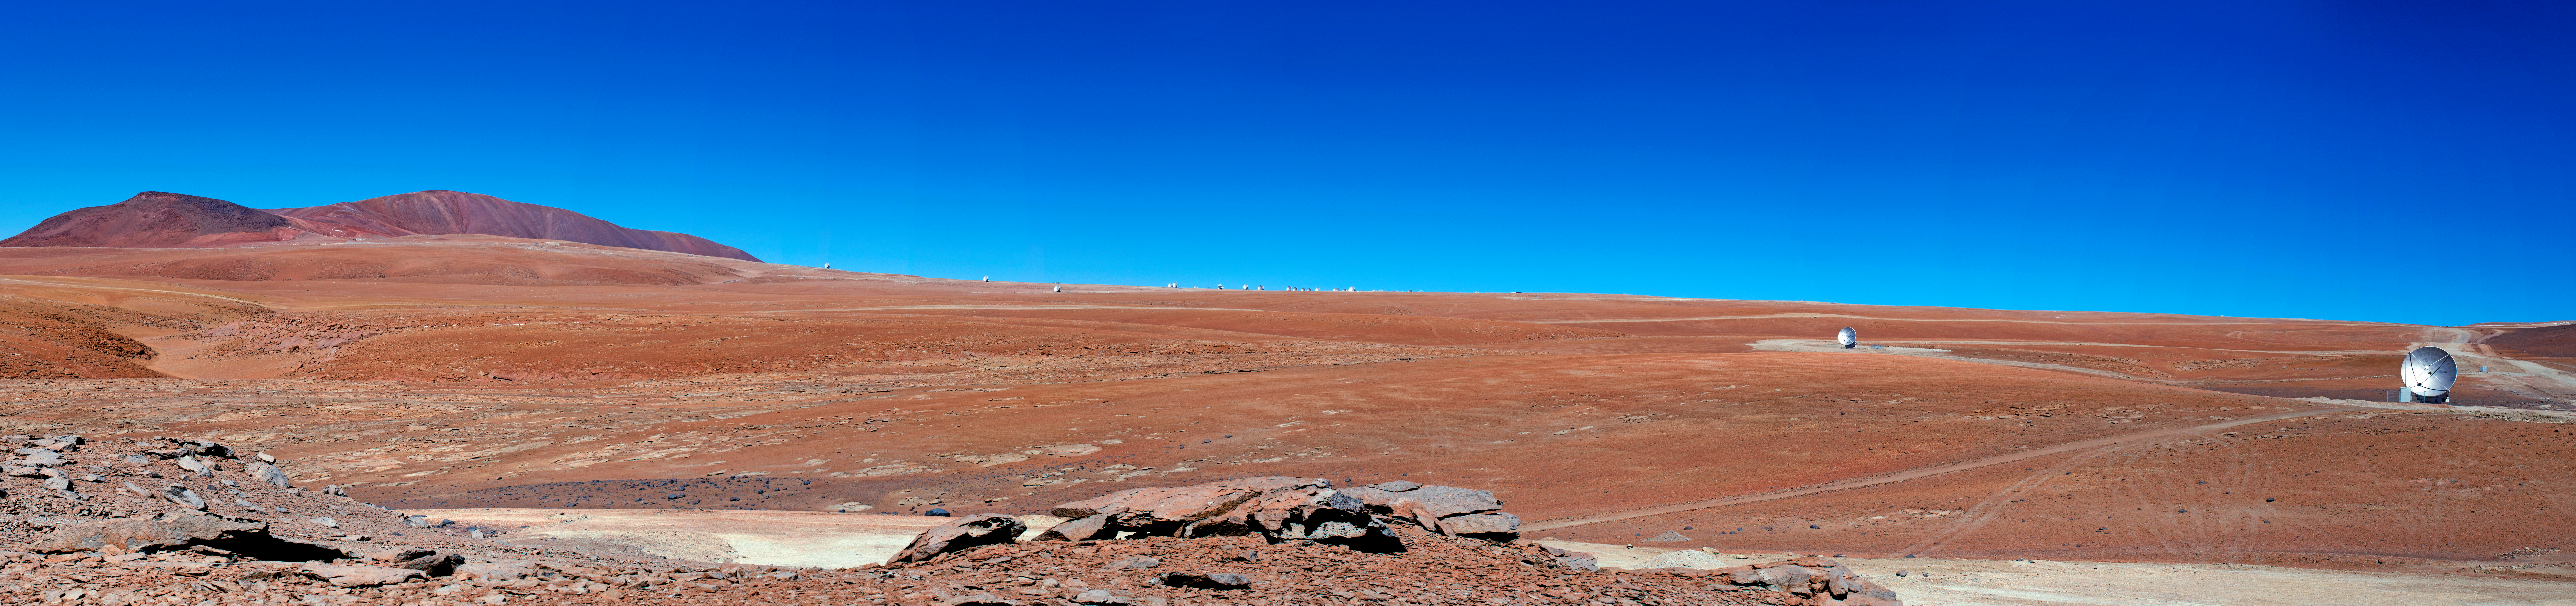

Distant ALMA antenna

This image shows ALMA antennas on distant pads with the central antennas in the background.

Credit: ALMA (ESO/NAOJ/NRAO)/S. Otarola